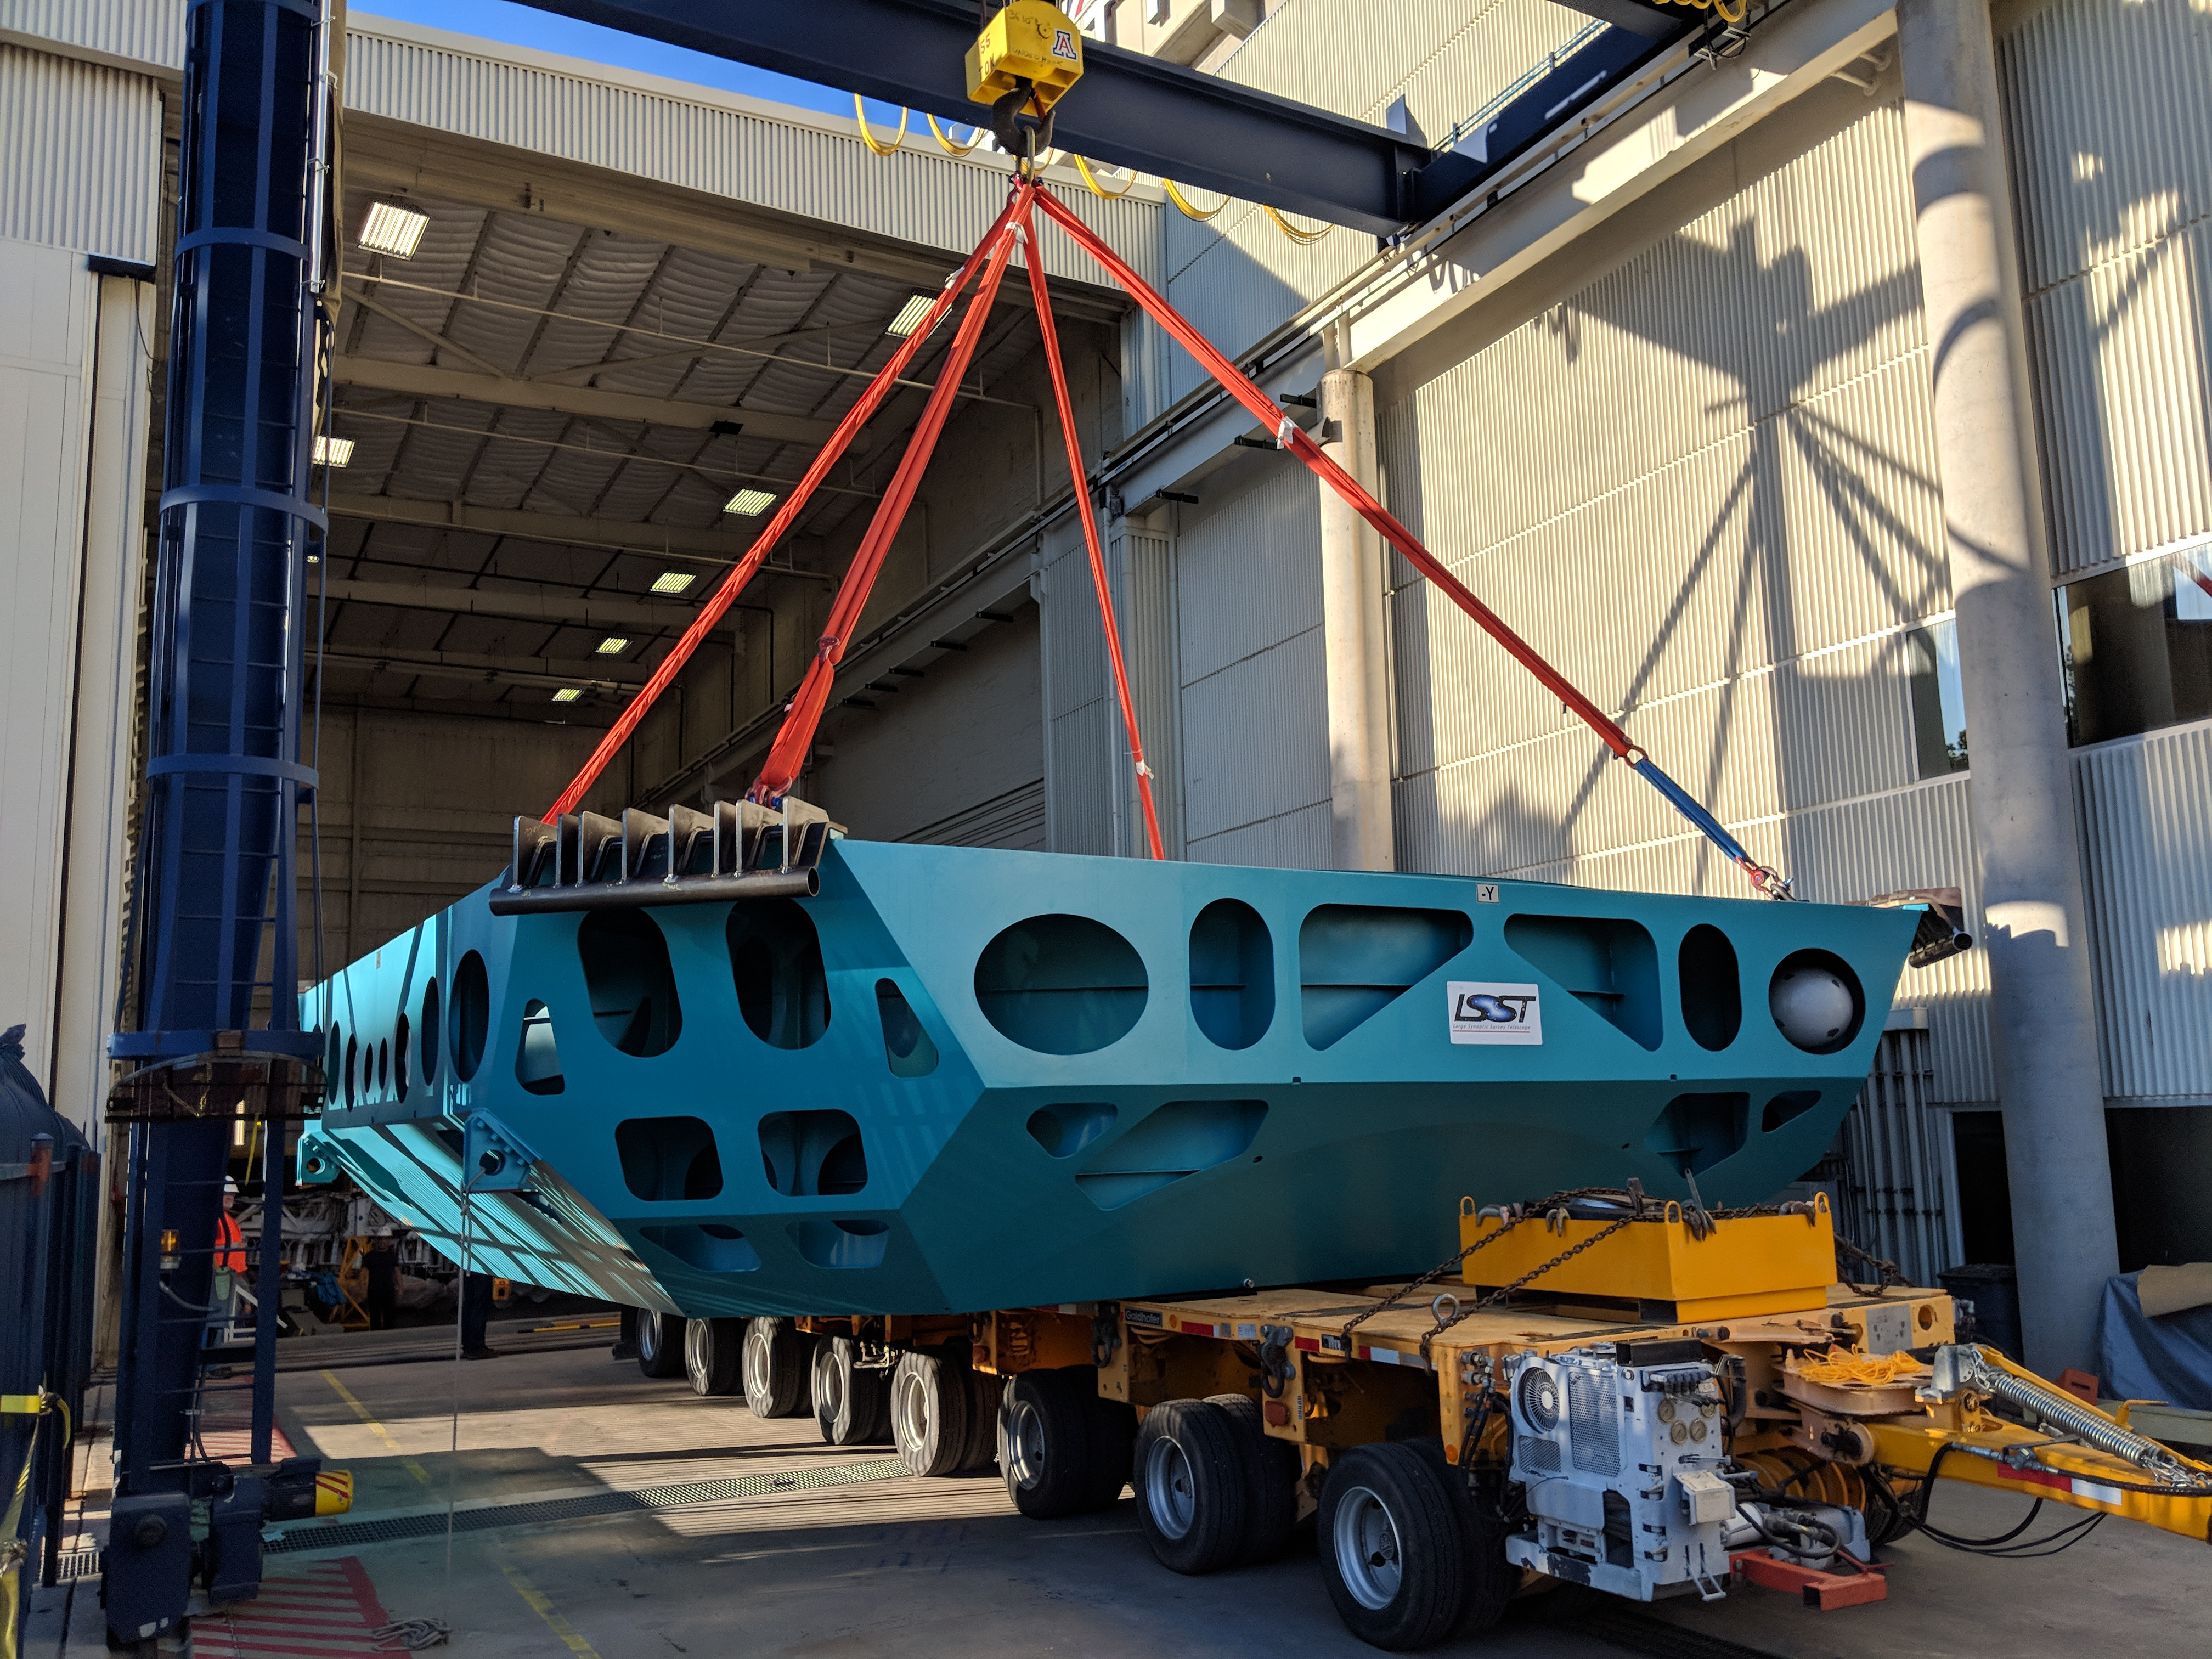

M1M3 Cell Move CAID to Mirror Lab

Early in the morning on October 10, 2018, the Primary/Tertiary Mirror (M1M3) Cell (the steel structure that supports the mirror) was moved from CAID Industries, where it was manufactured, to the Richard F. Caris Mirror Lab on the University of Arizona campus. At the Mirror Lab it will be integrated with the M1M3 mirror, which is scheduled to be removed from storage and delivered to the Mirror Lab next week.

Credit: Rubin Observatory/NSF/AURA